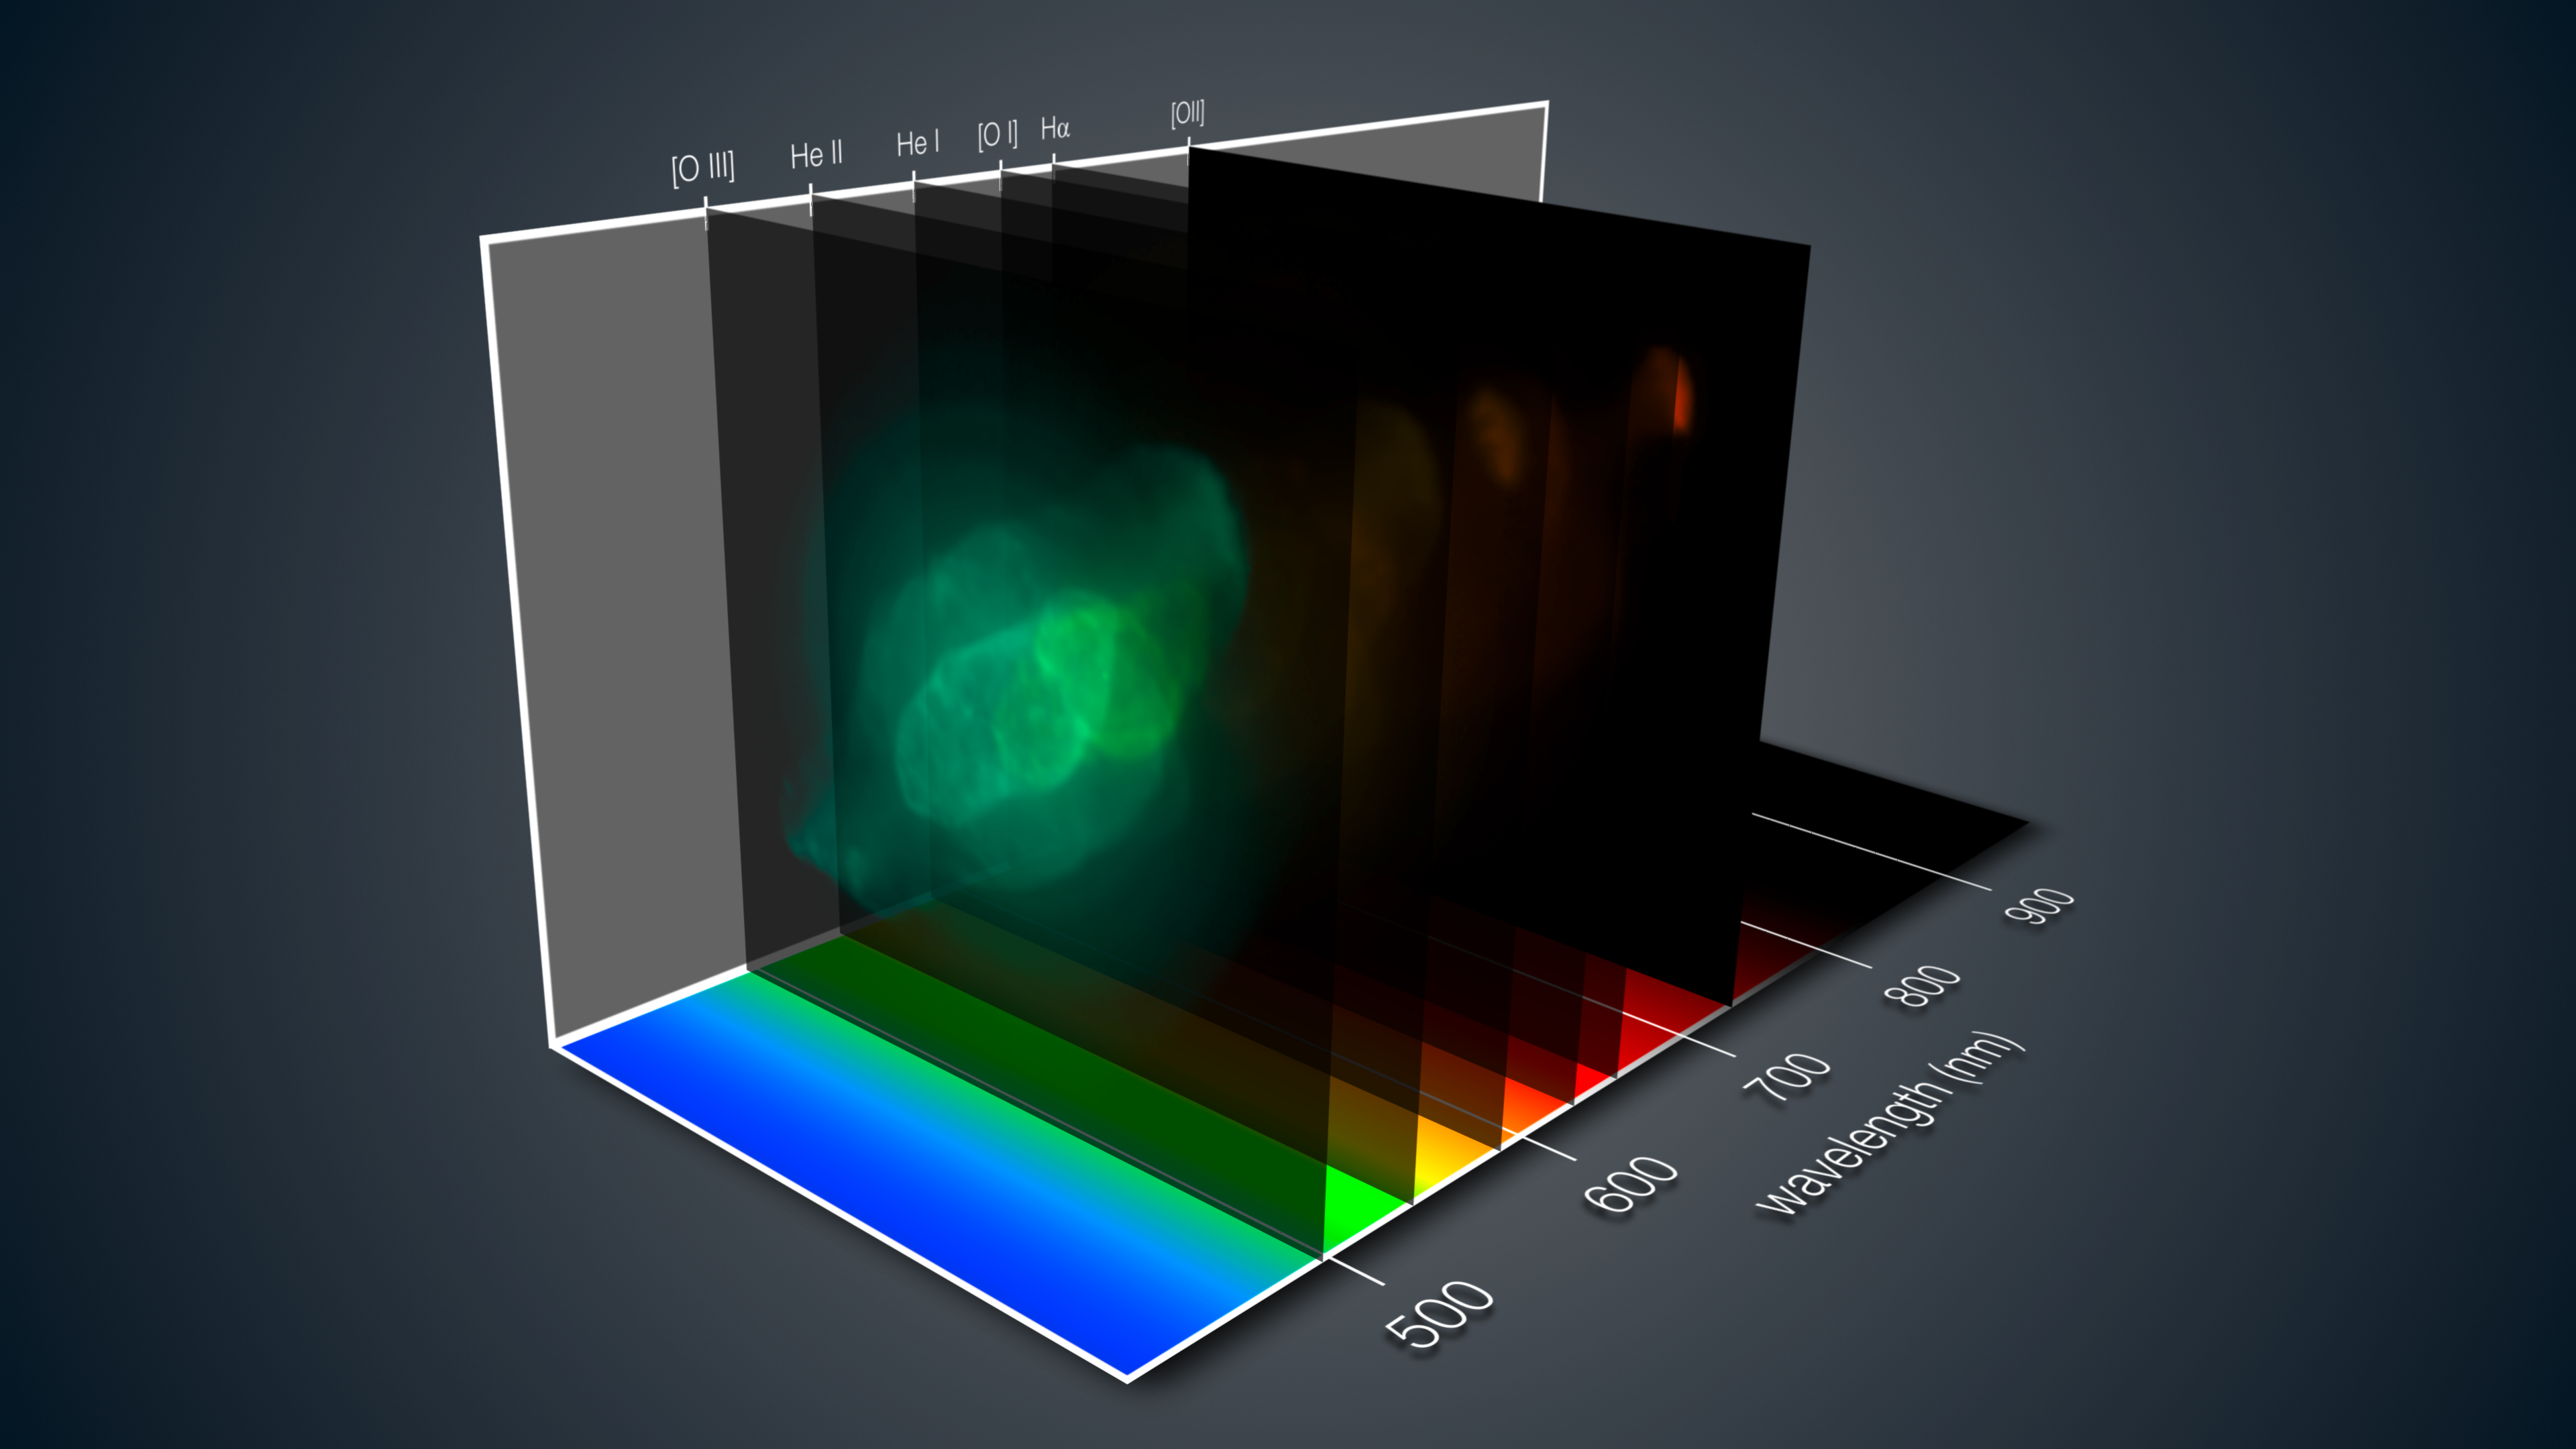

Three-dimensional MUSE view of the Saturn Nebula

This view shows how the MUSE instrument on ESO’s Very Large Telescope gives a three-dimensional depiction of the Saturn Nebula. For each part of this spectacular nebula, the light has been split up into its component colours — revealing in detail the chemical and physical properties of each pixel.

During the subsequent analysis the astronomer can move through the data and study different views of the object at different wavelengths, just like tuning a television to different channels at different frequencies.

Credit: ESO/J. Walsh